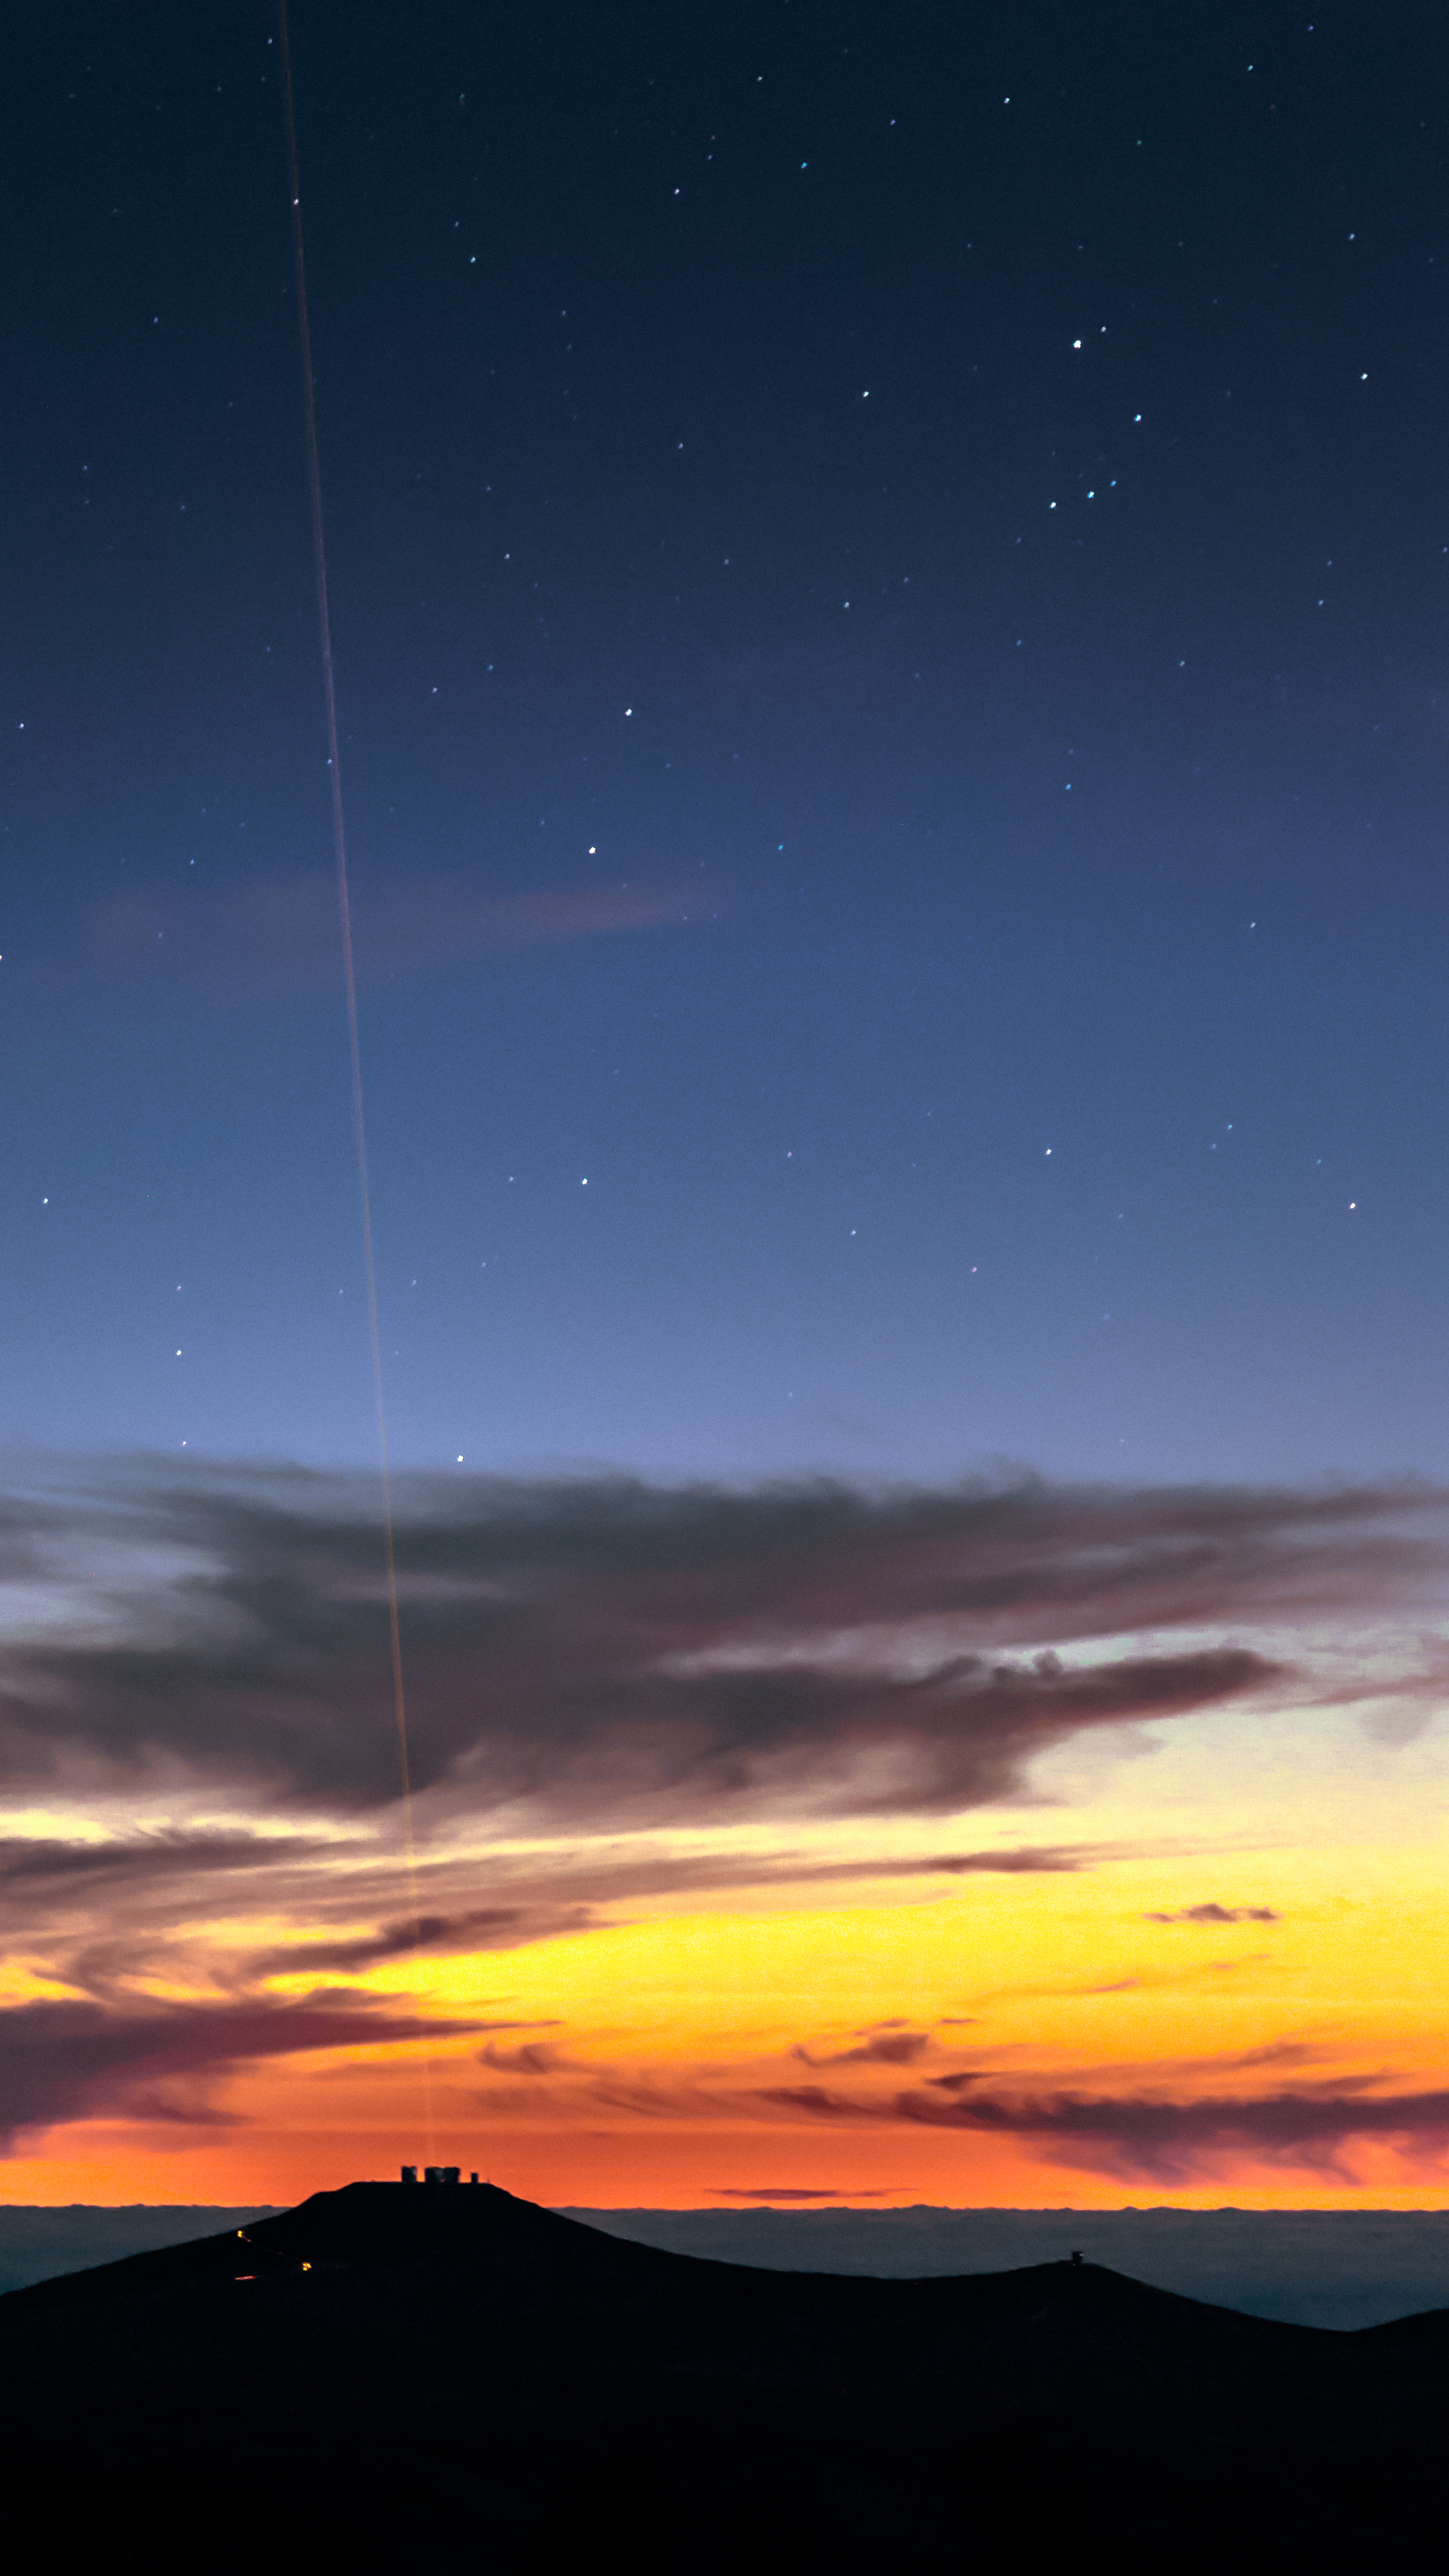

Guide star lasers at sunset

This captivating images shows the beam of light from the Very large Telescope (VLT) 4 Laser Guide Star Facility against the rare sight of a cloudy sunset at Paranal Observatory, Chile.

The lasers, which are the most powerful laser guide stars ever used for astronomy, are an integral part of the adaptive optics system on the VLT. Adaptive optics allows astronomers to drastically reduce the atmospheric distortion present at even the best sites in the world for astronomy, including Paranal.

Credit: ESO